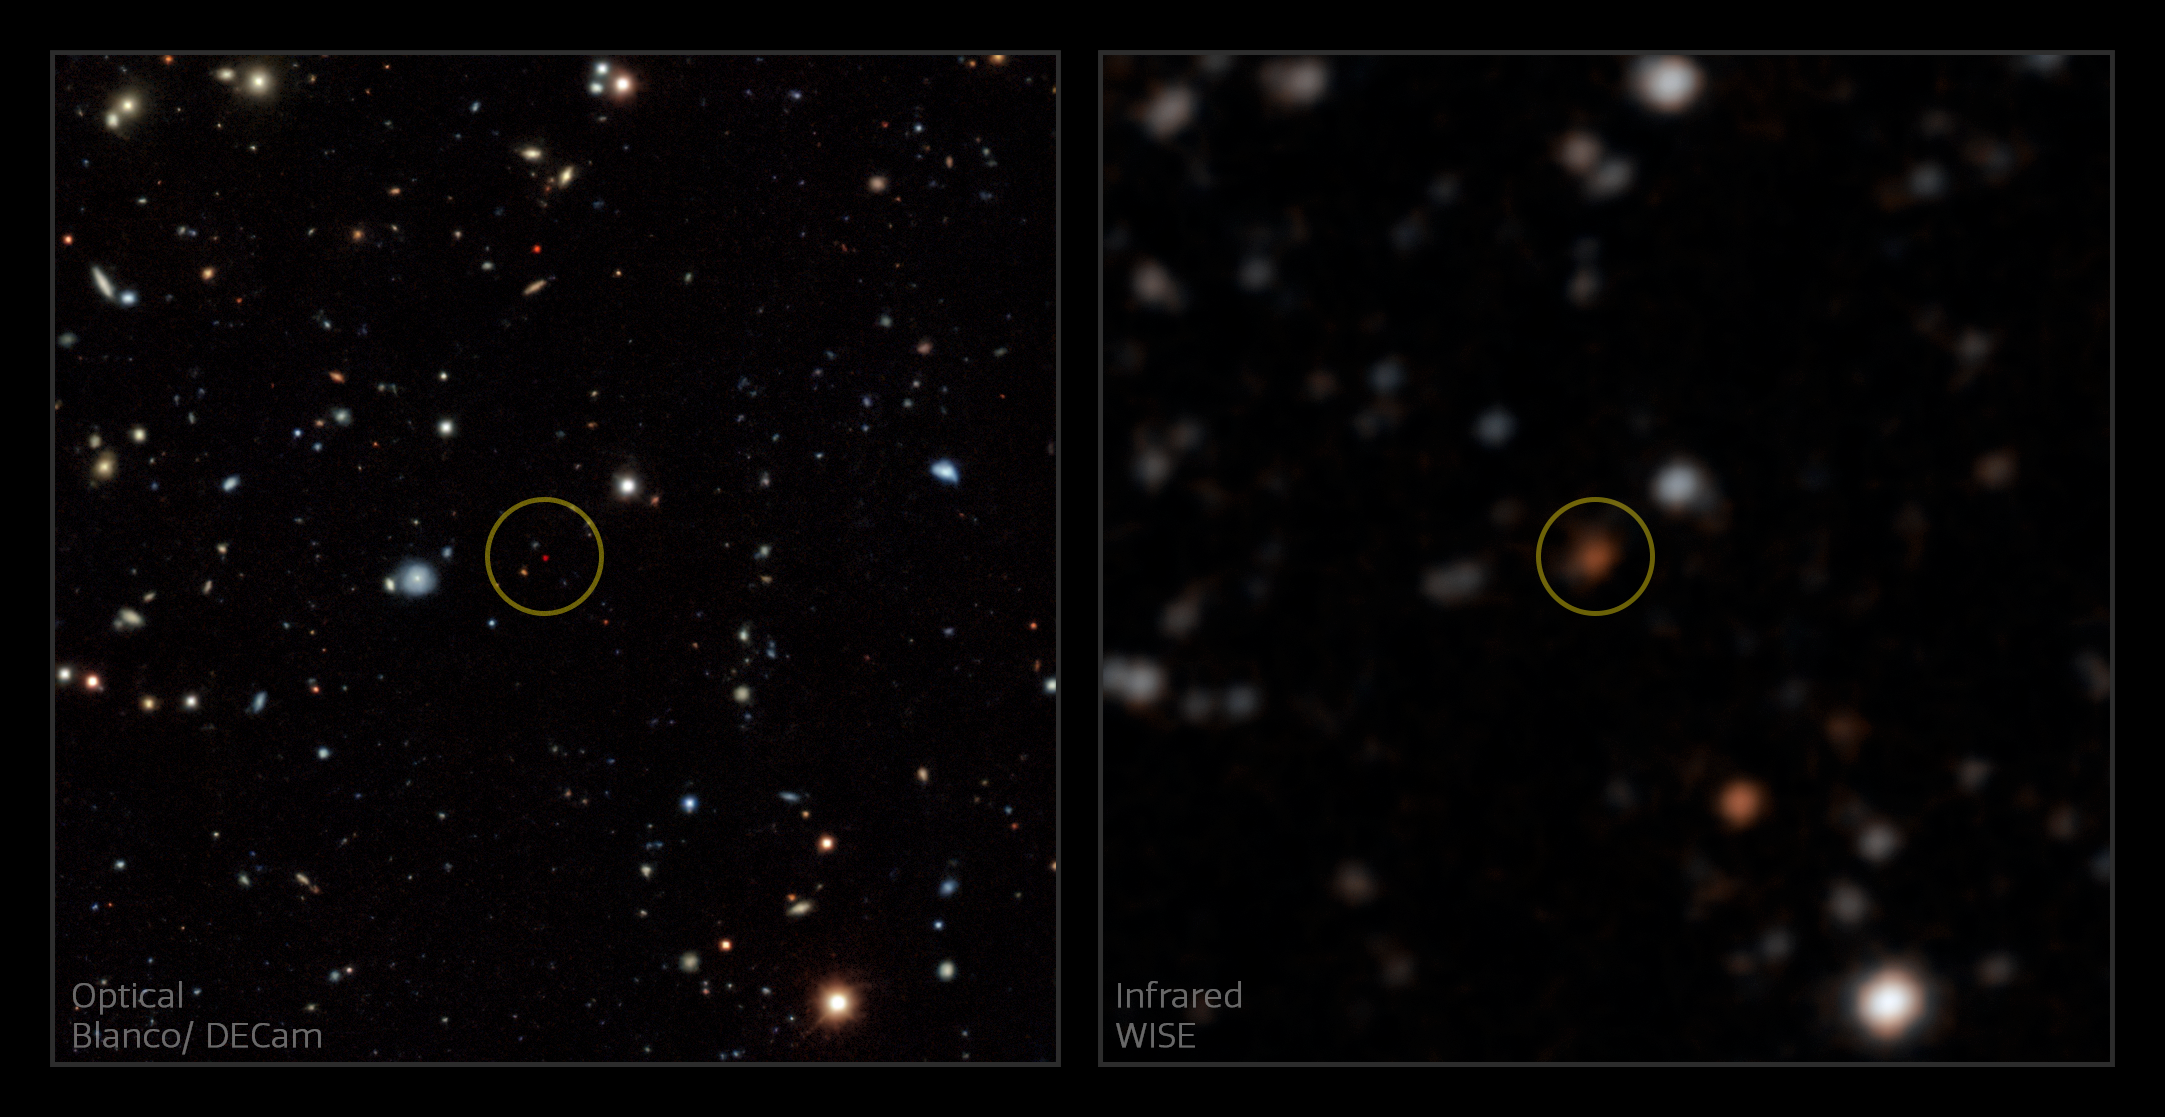

A Backyard Worlds discovery (annotated)

One of the new Backyard Worlds brown dwarf discoveries, as seen in sky maps from WISE (right) and Legacy Surveys DR8 (left). The left panel uses visible light imaging from the Dark Energy Camera (DECam) at the Víctor M. Blanco Telescope at Cerro Tololo Inter-American Observatory, a Program of NSF NOIRLab. The circle indicates the brown dwarf, which appears orange in WISE and deep red in Legacy Surveys data from Blanco/DECam. These orange and red colors are indicative of a very low temperature brown dwarf. The Blanco/DECam imaging offers excellent sensitivity and superior angular resolution.

Credit: A. Meisner/NOIRLab/NSF/AURA